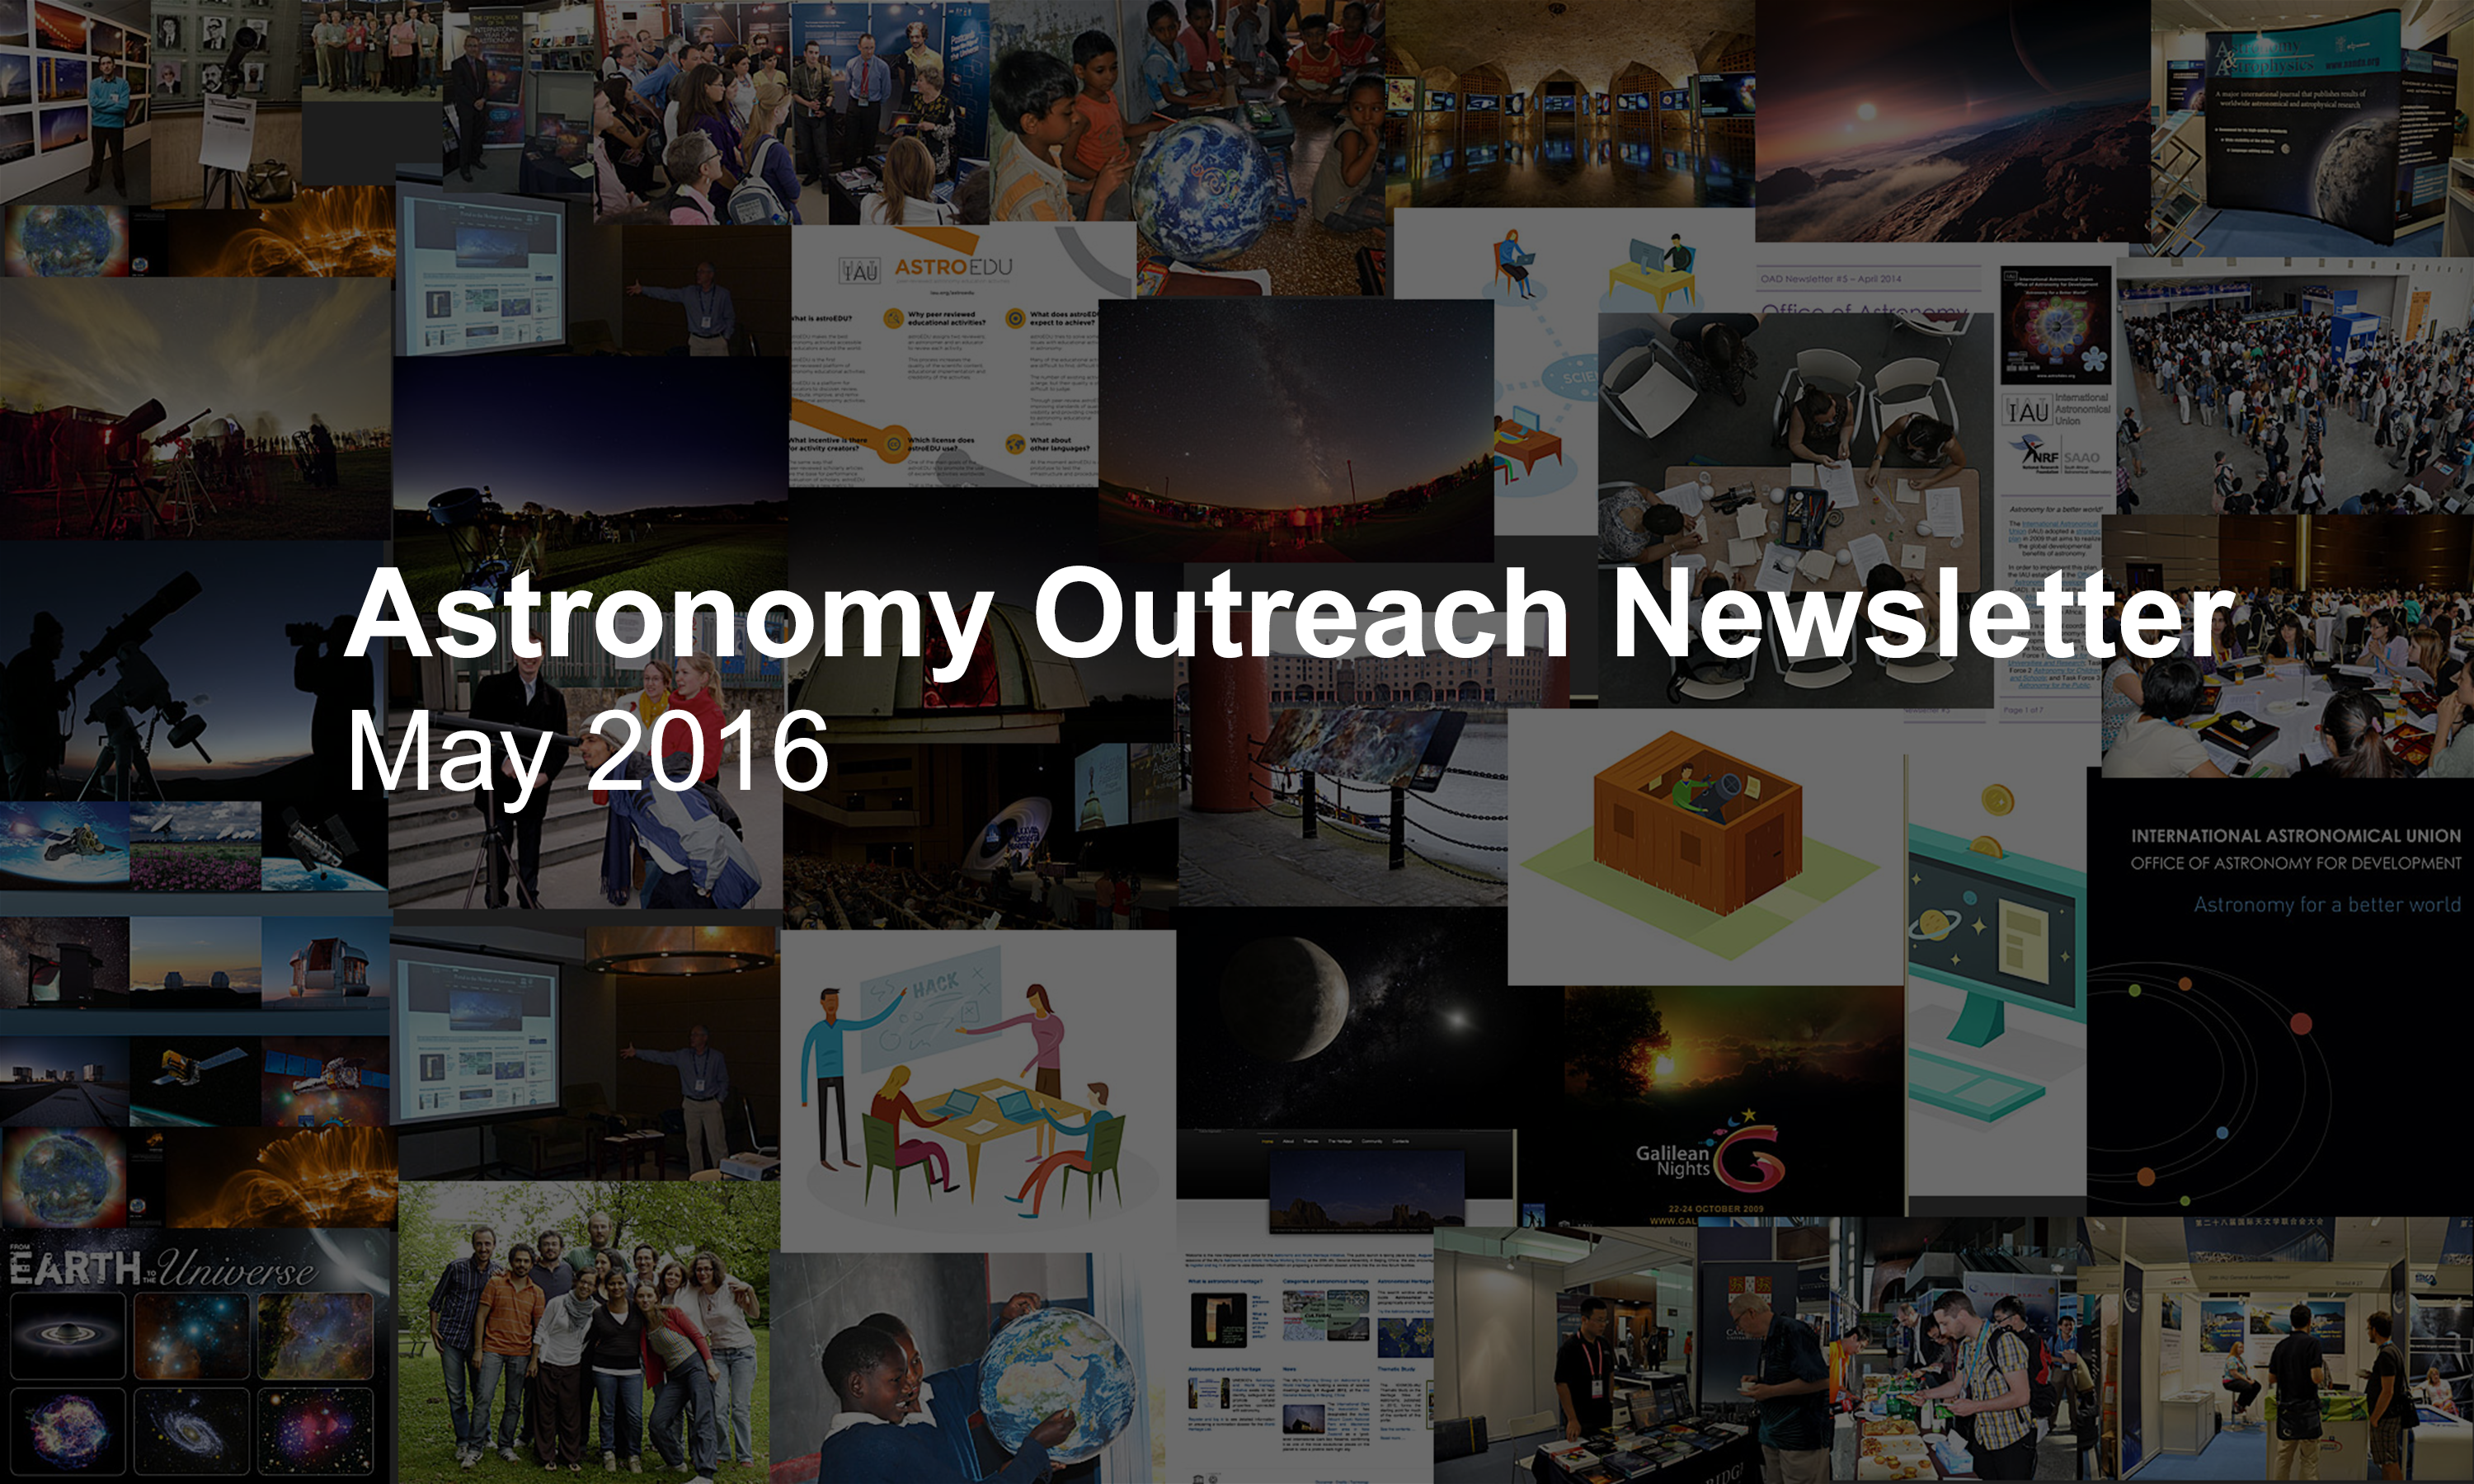

IAU Astronomy Outreach Newsletter #9 2016 (May 2016 #1)

IAU Astronomy Outreach Newsletter #9 2016 (May 2016 #1)

Credit: IAU